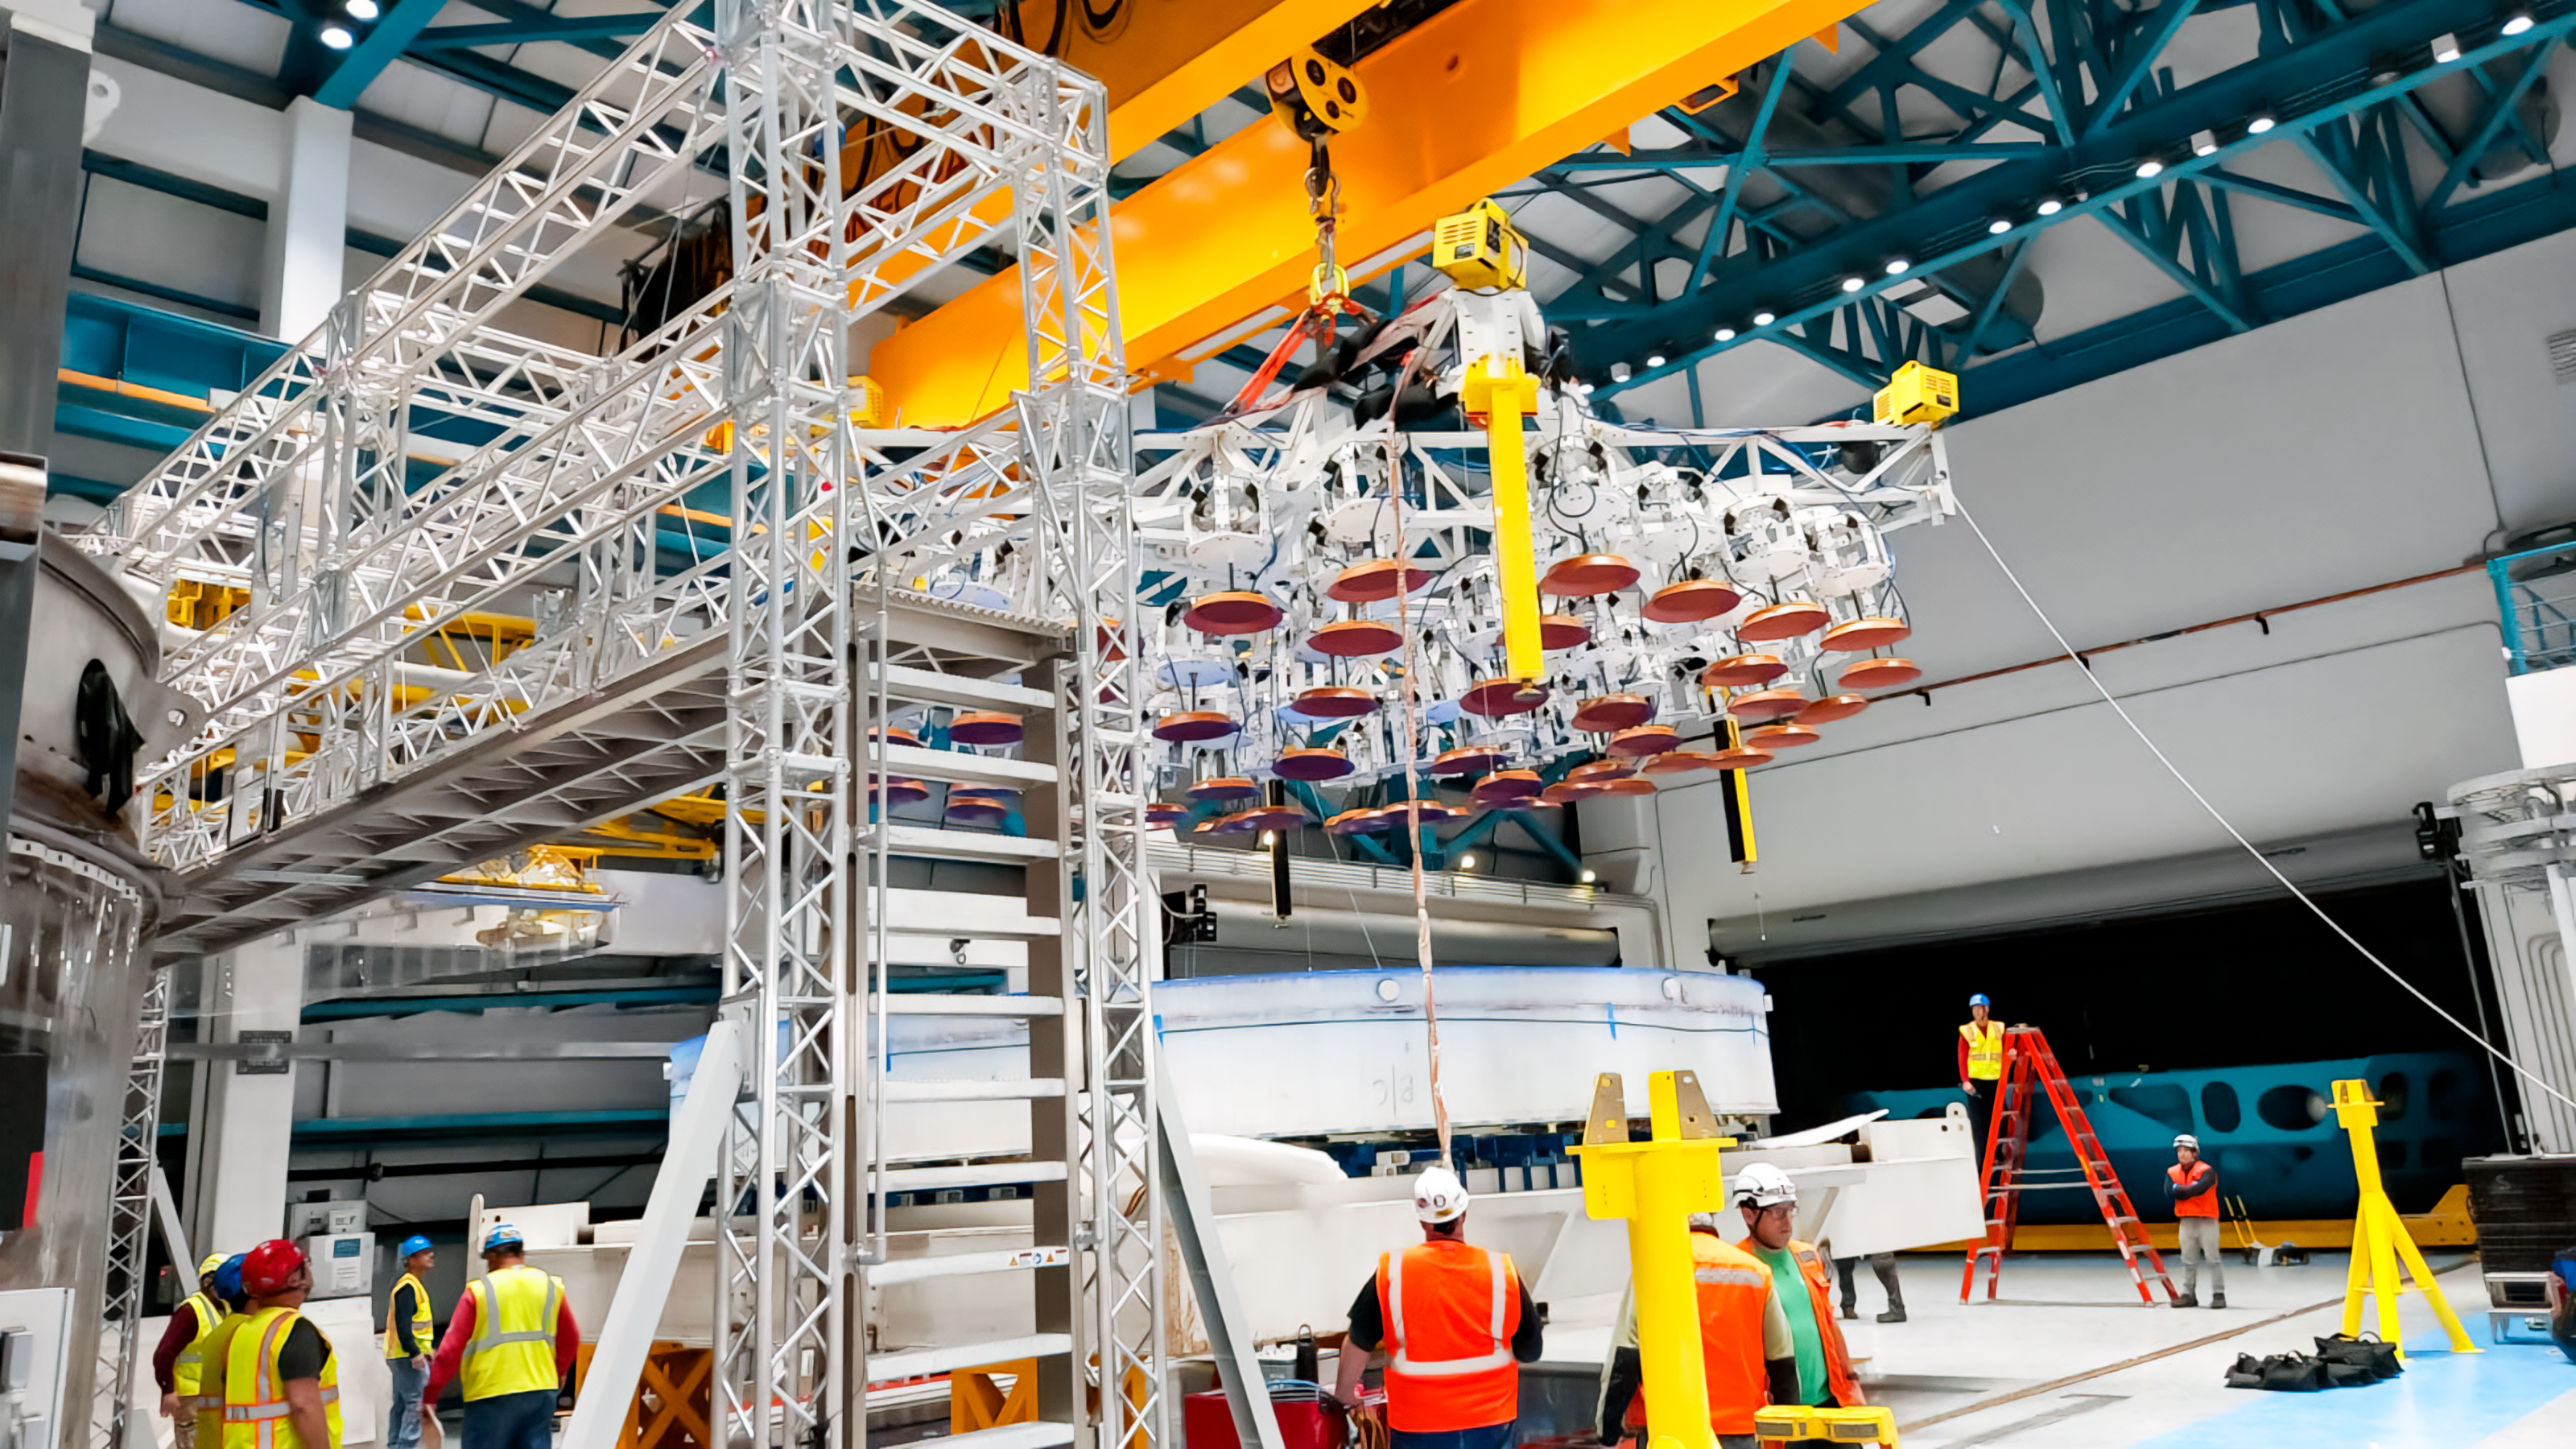

Rubin M1M3 Install on Cell

On the summit, the glass blank for Rubin’s 8.4-meter primary/tertiary mirror (M1M3) was moved onto the mirror cell — the mirror’s steel support structure — for the first time on 20 March 2024.

Credit: RubinObs/NOIRLab/SLAC/NSF/DOE/AURA